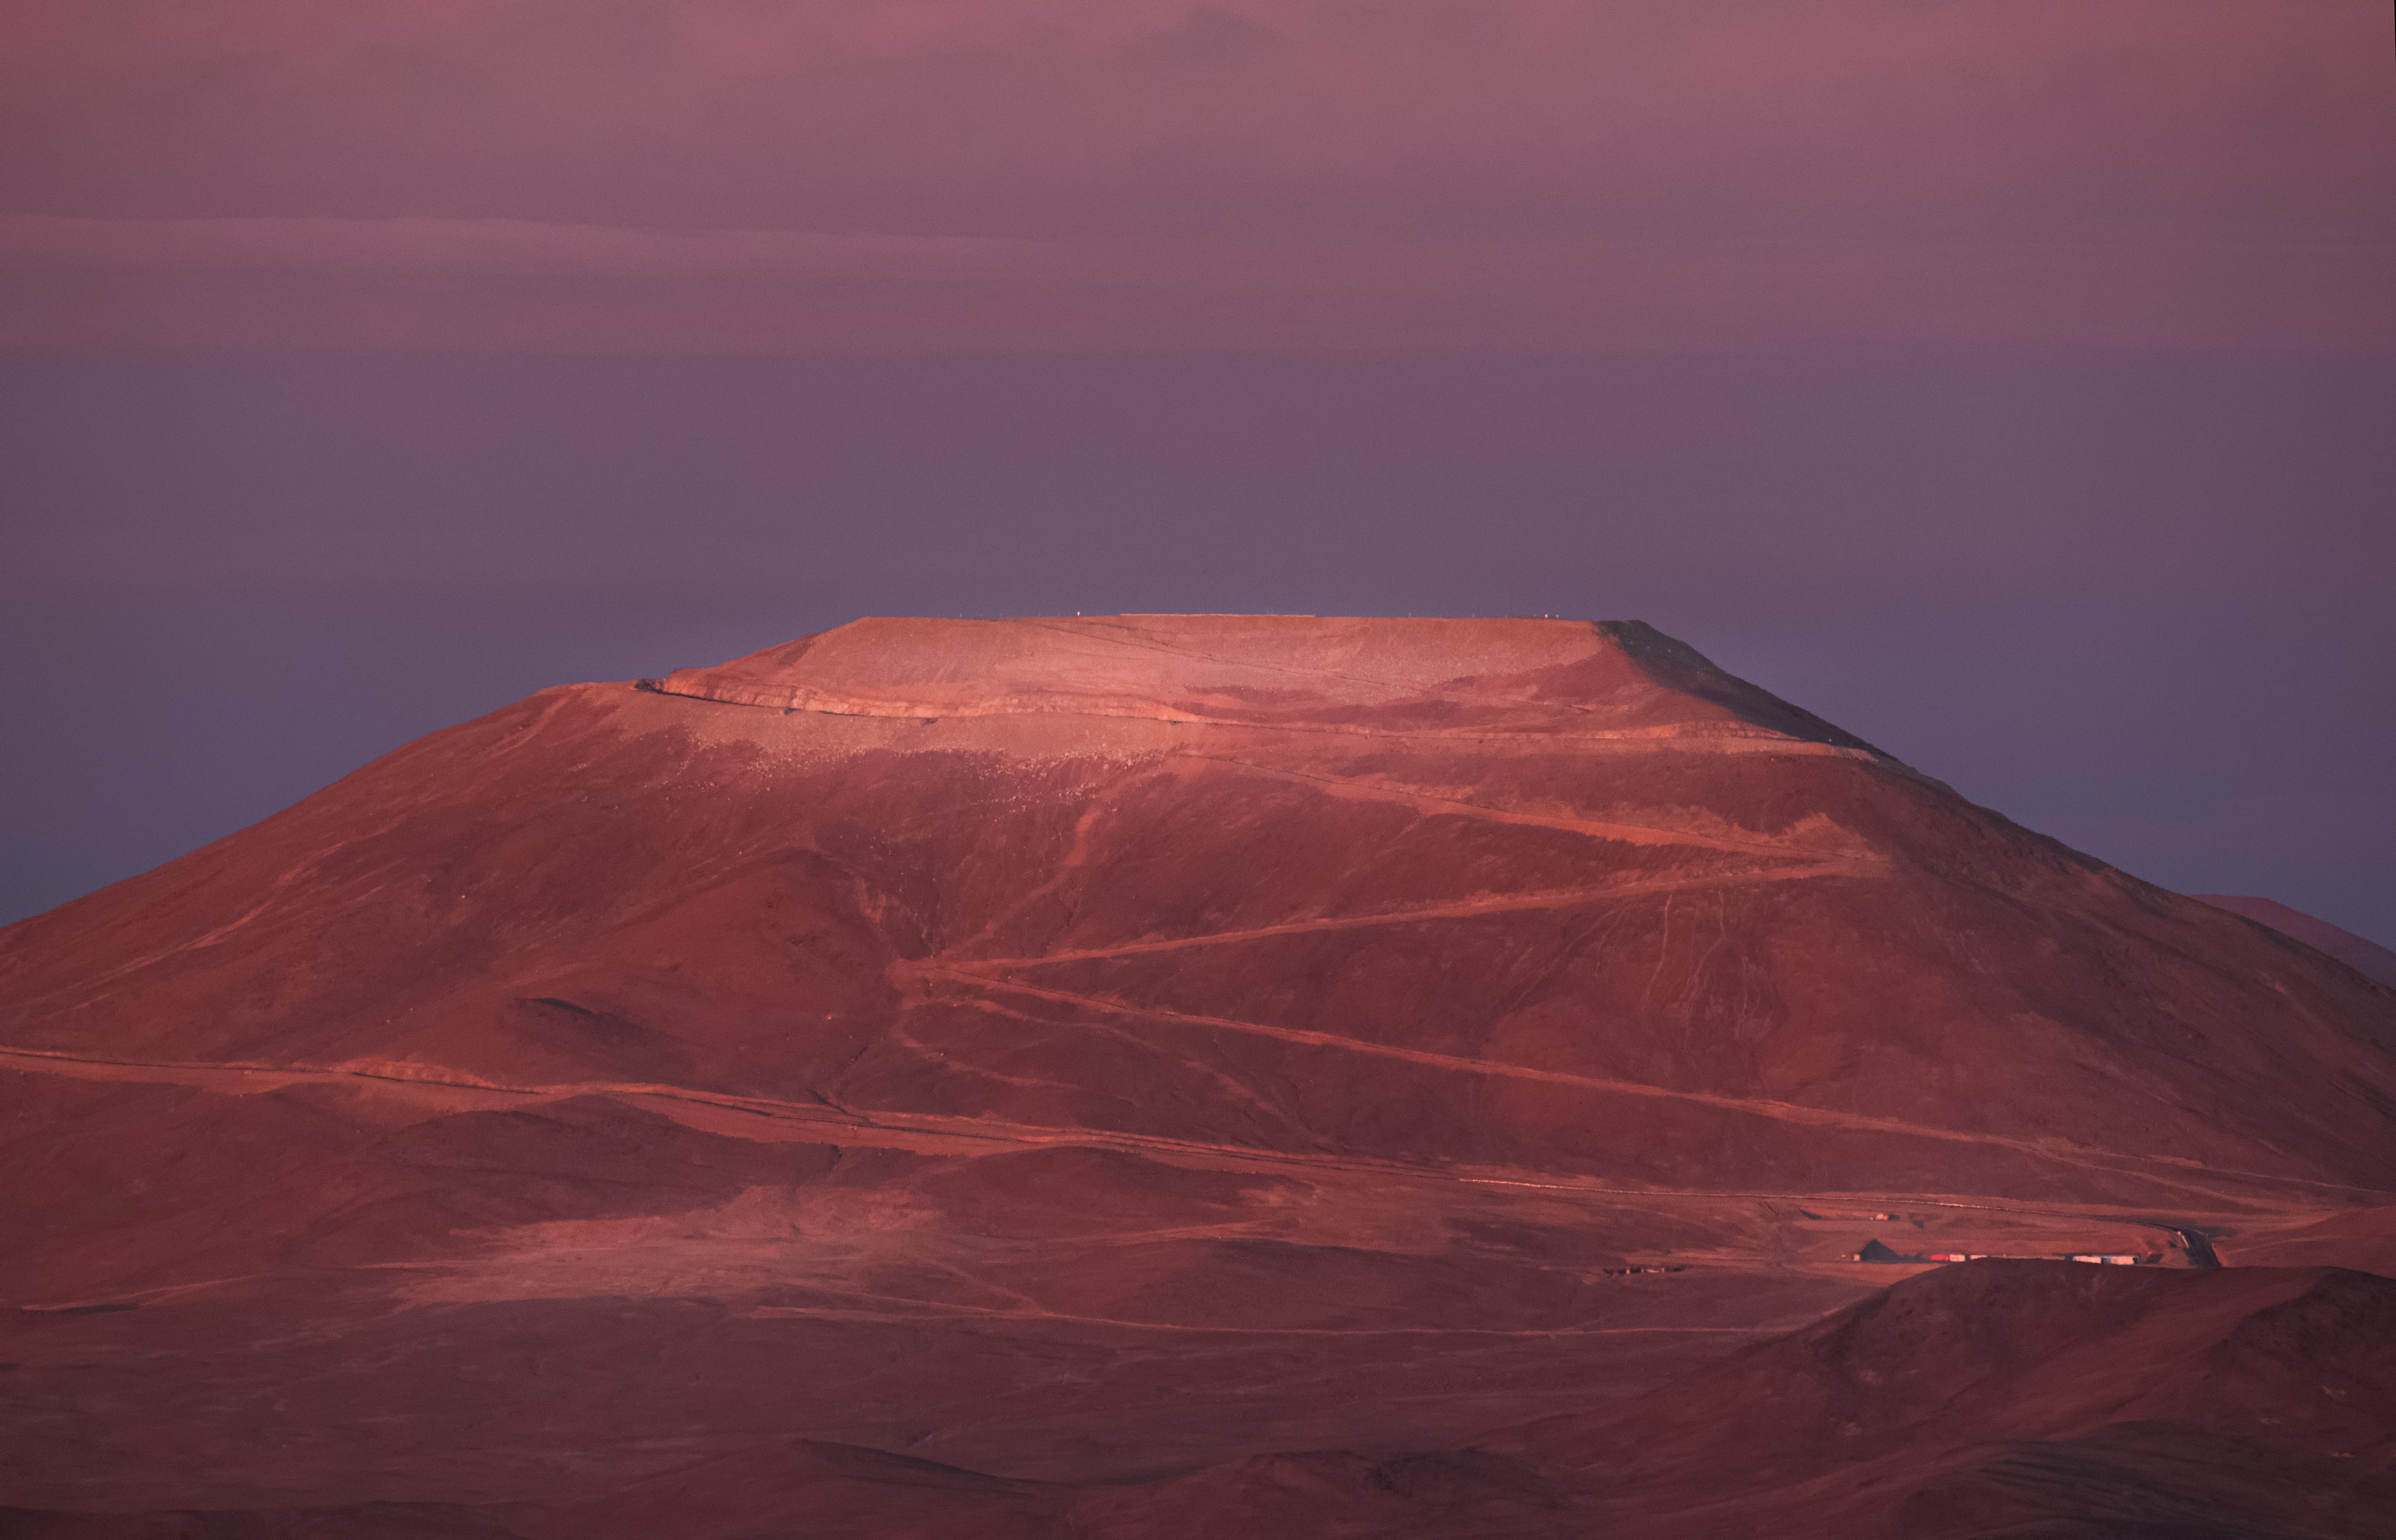

ELT's future home

When ESO's Extremely Large Telescope (ELT) begins observing the Universe, it will be the largest optical/near-infrared telescope in the world. With a gigantic 39-metre diametre mirror, the ELT will be able to take images of the Universe in stunning detail, and achieve incredible scientific discoveries.

The ELT will be built on the Cerro Armazones mountain in Chile. This image shows the progress of construction as of 2016, with the peak of the mountain flattened, laying the foundations for the facility. Updates on the building progress can be followed through the Cerro Armazones webcam on this page, which provides a live feed of the mountain.

An idea of what the telescope will look like when complete can be found here.

Credit: ESO/Y. Beletsky